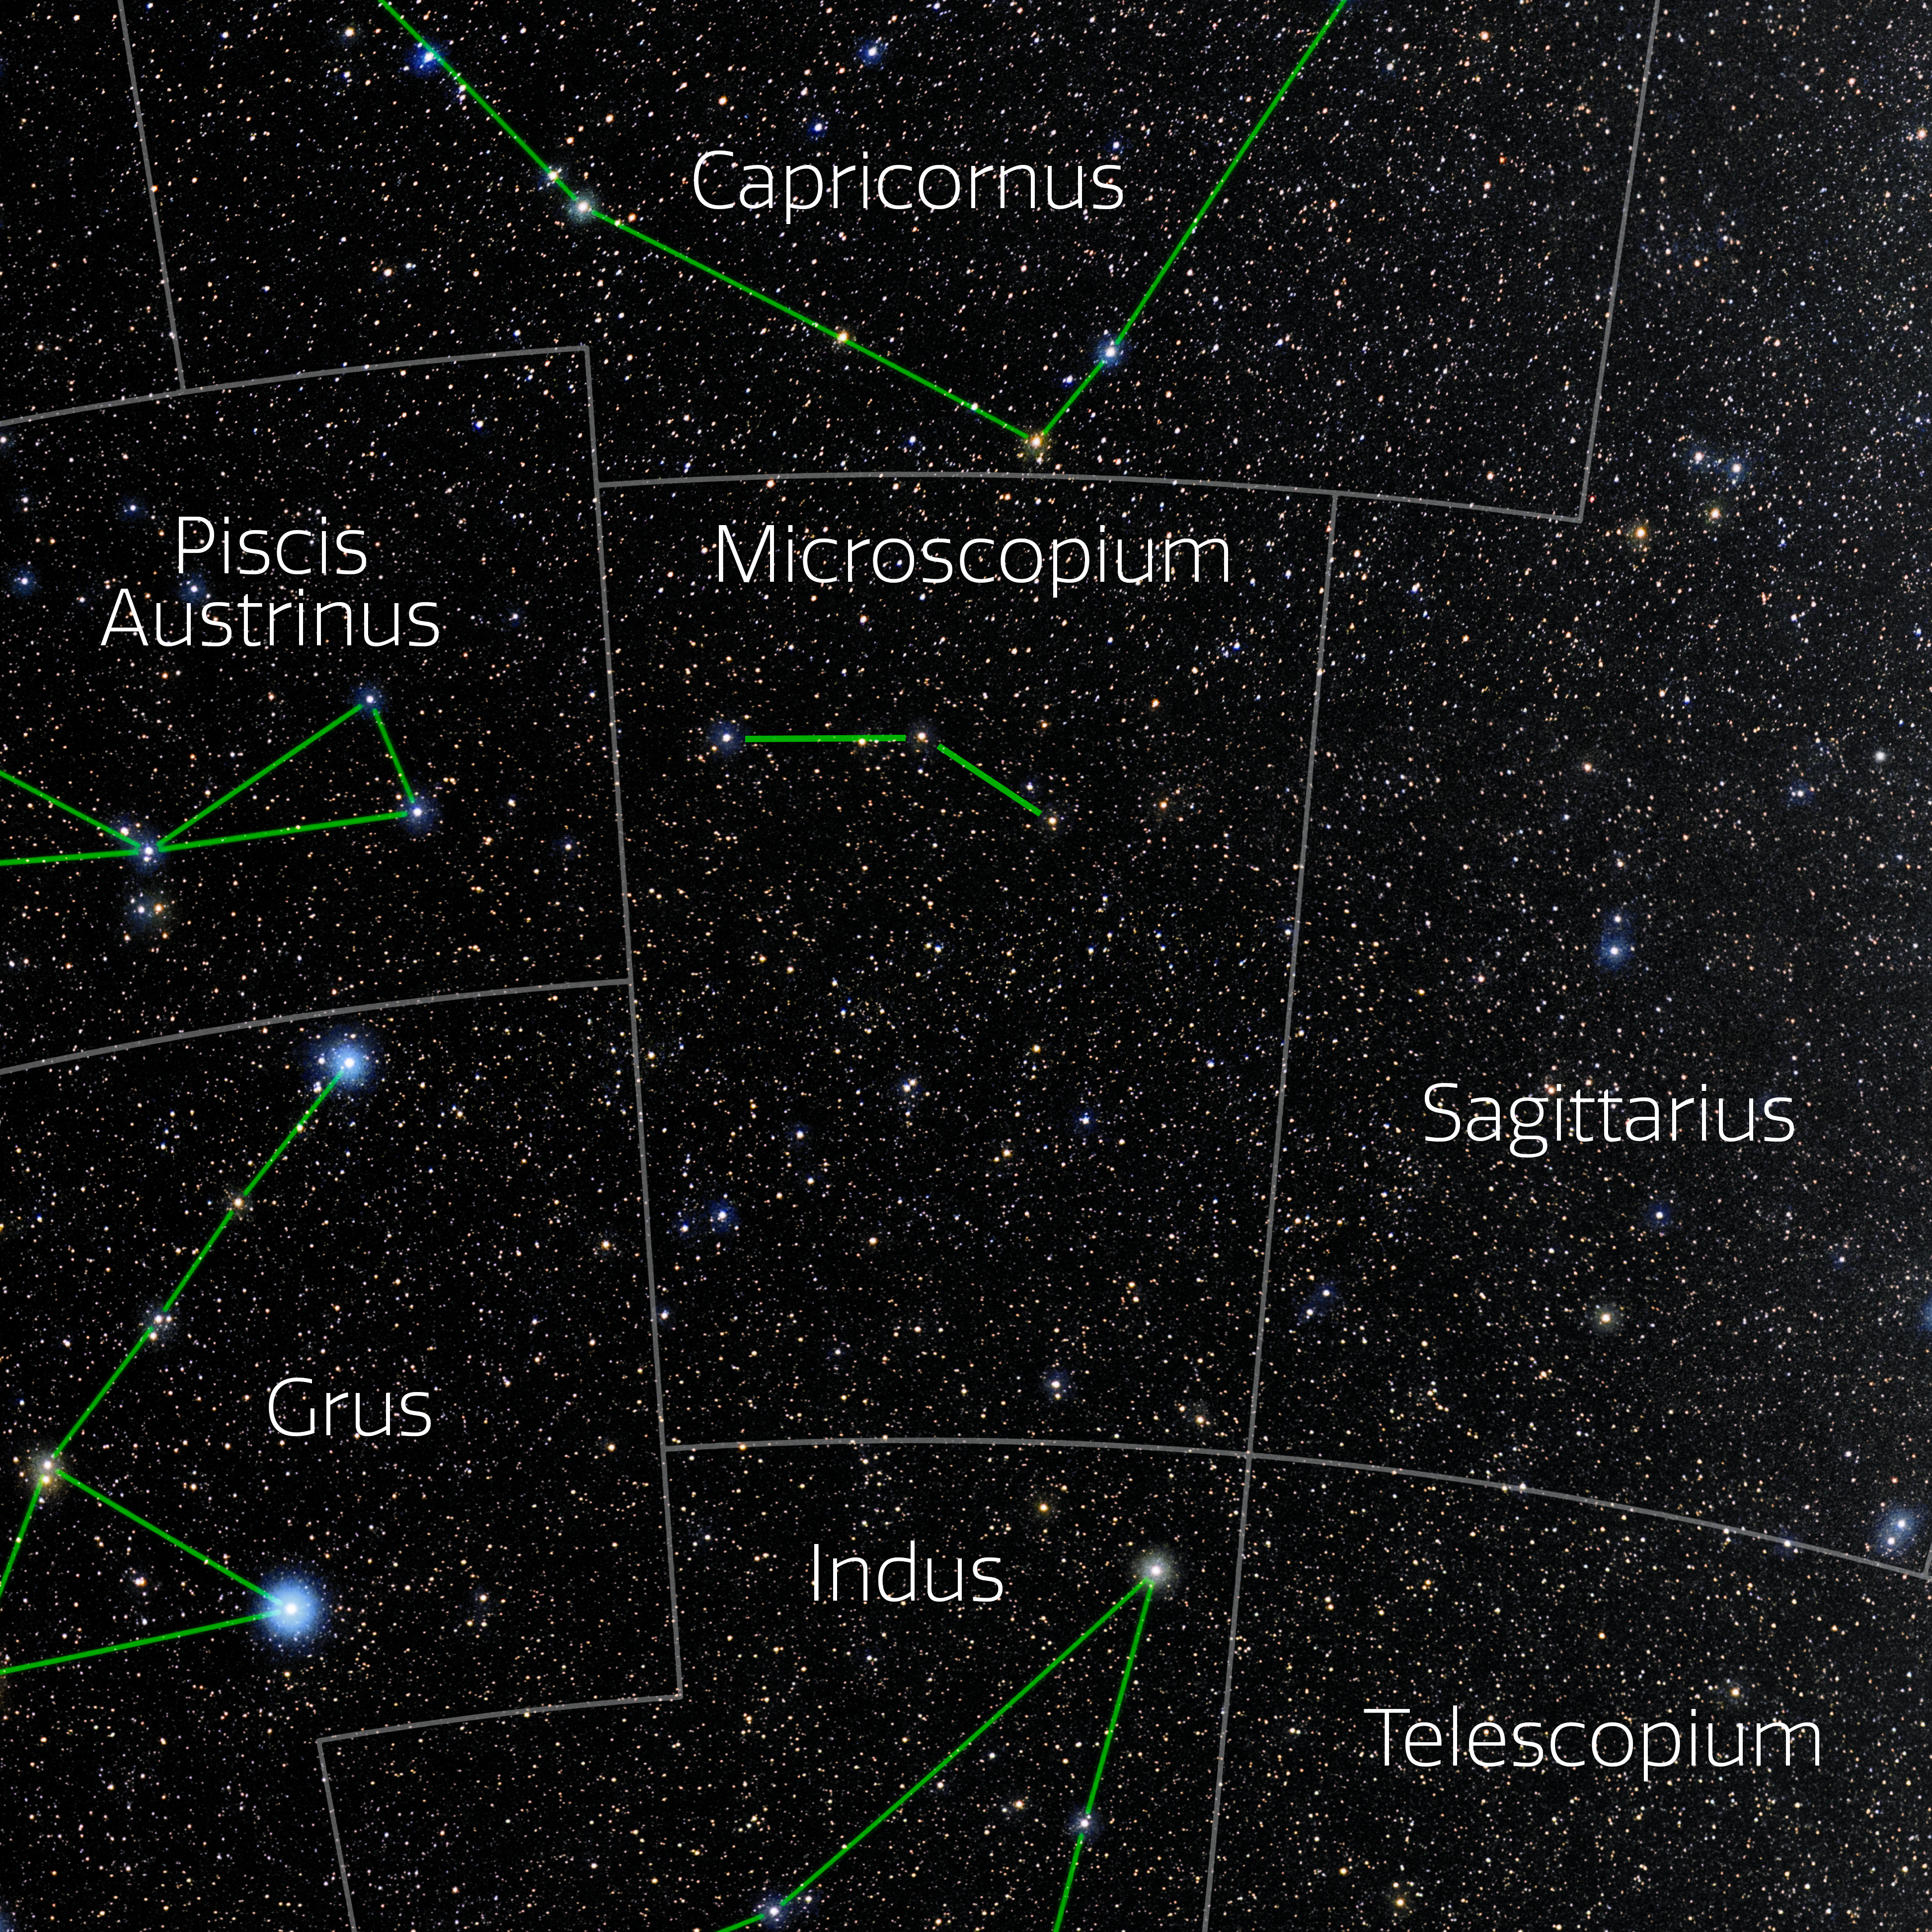

Microscopium (Annotated)

Photo of the constellation Microscopium with annotations from IAU and Sky & Telescope. Here is the non-annotated version.

Credit: E. Slawik/NOIRLab/NSF/AURA/M. Zamani